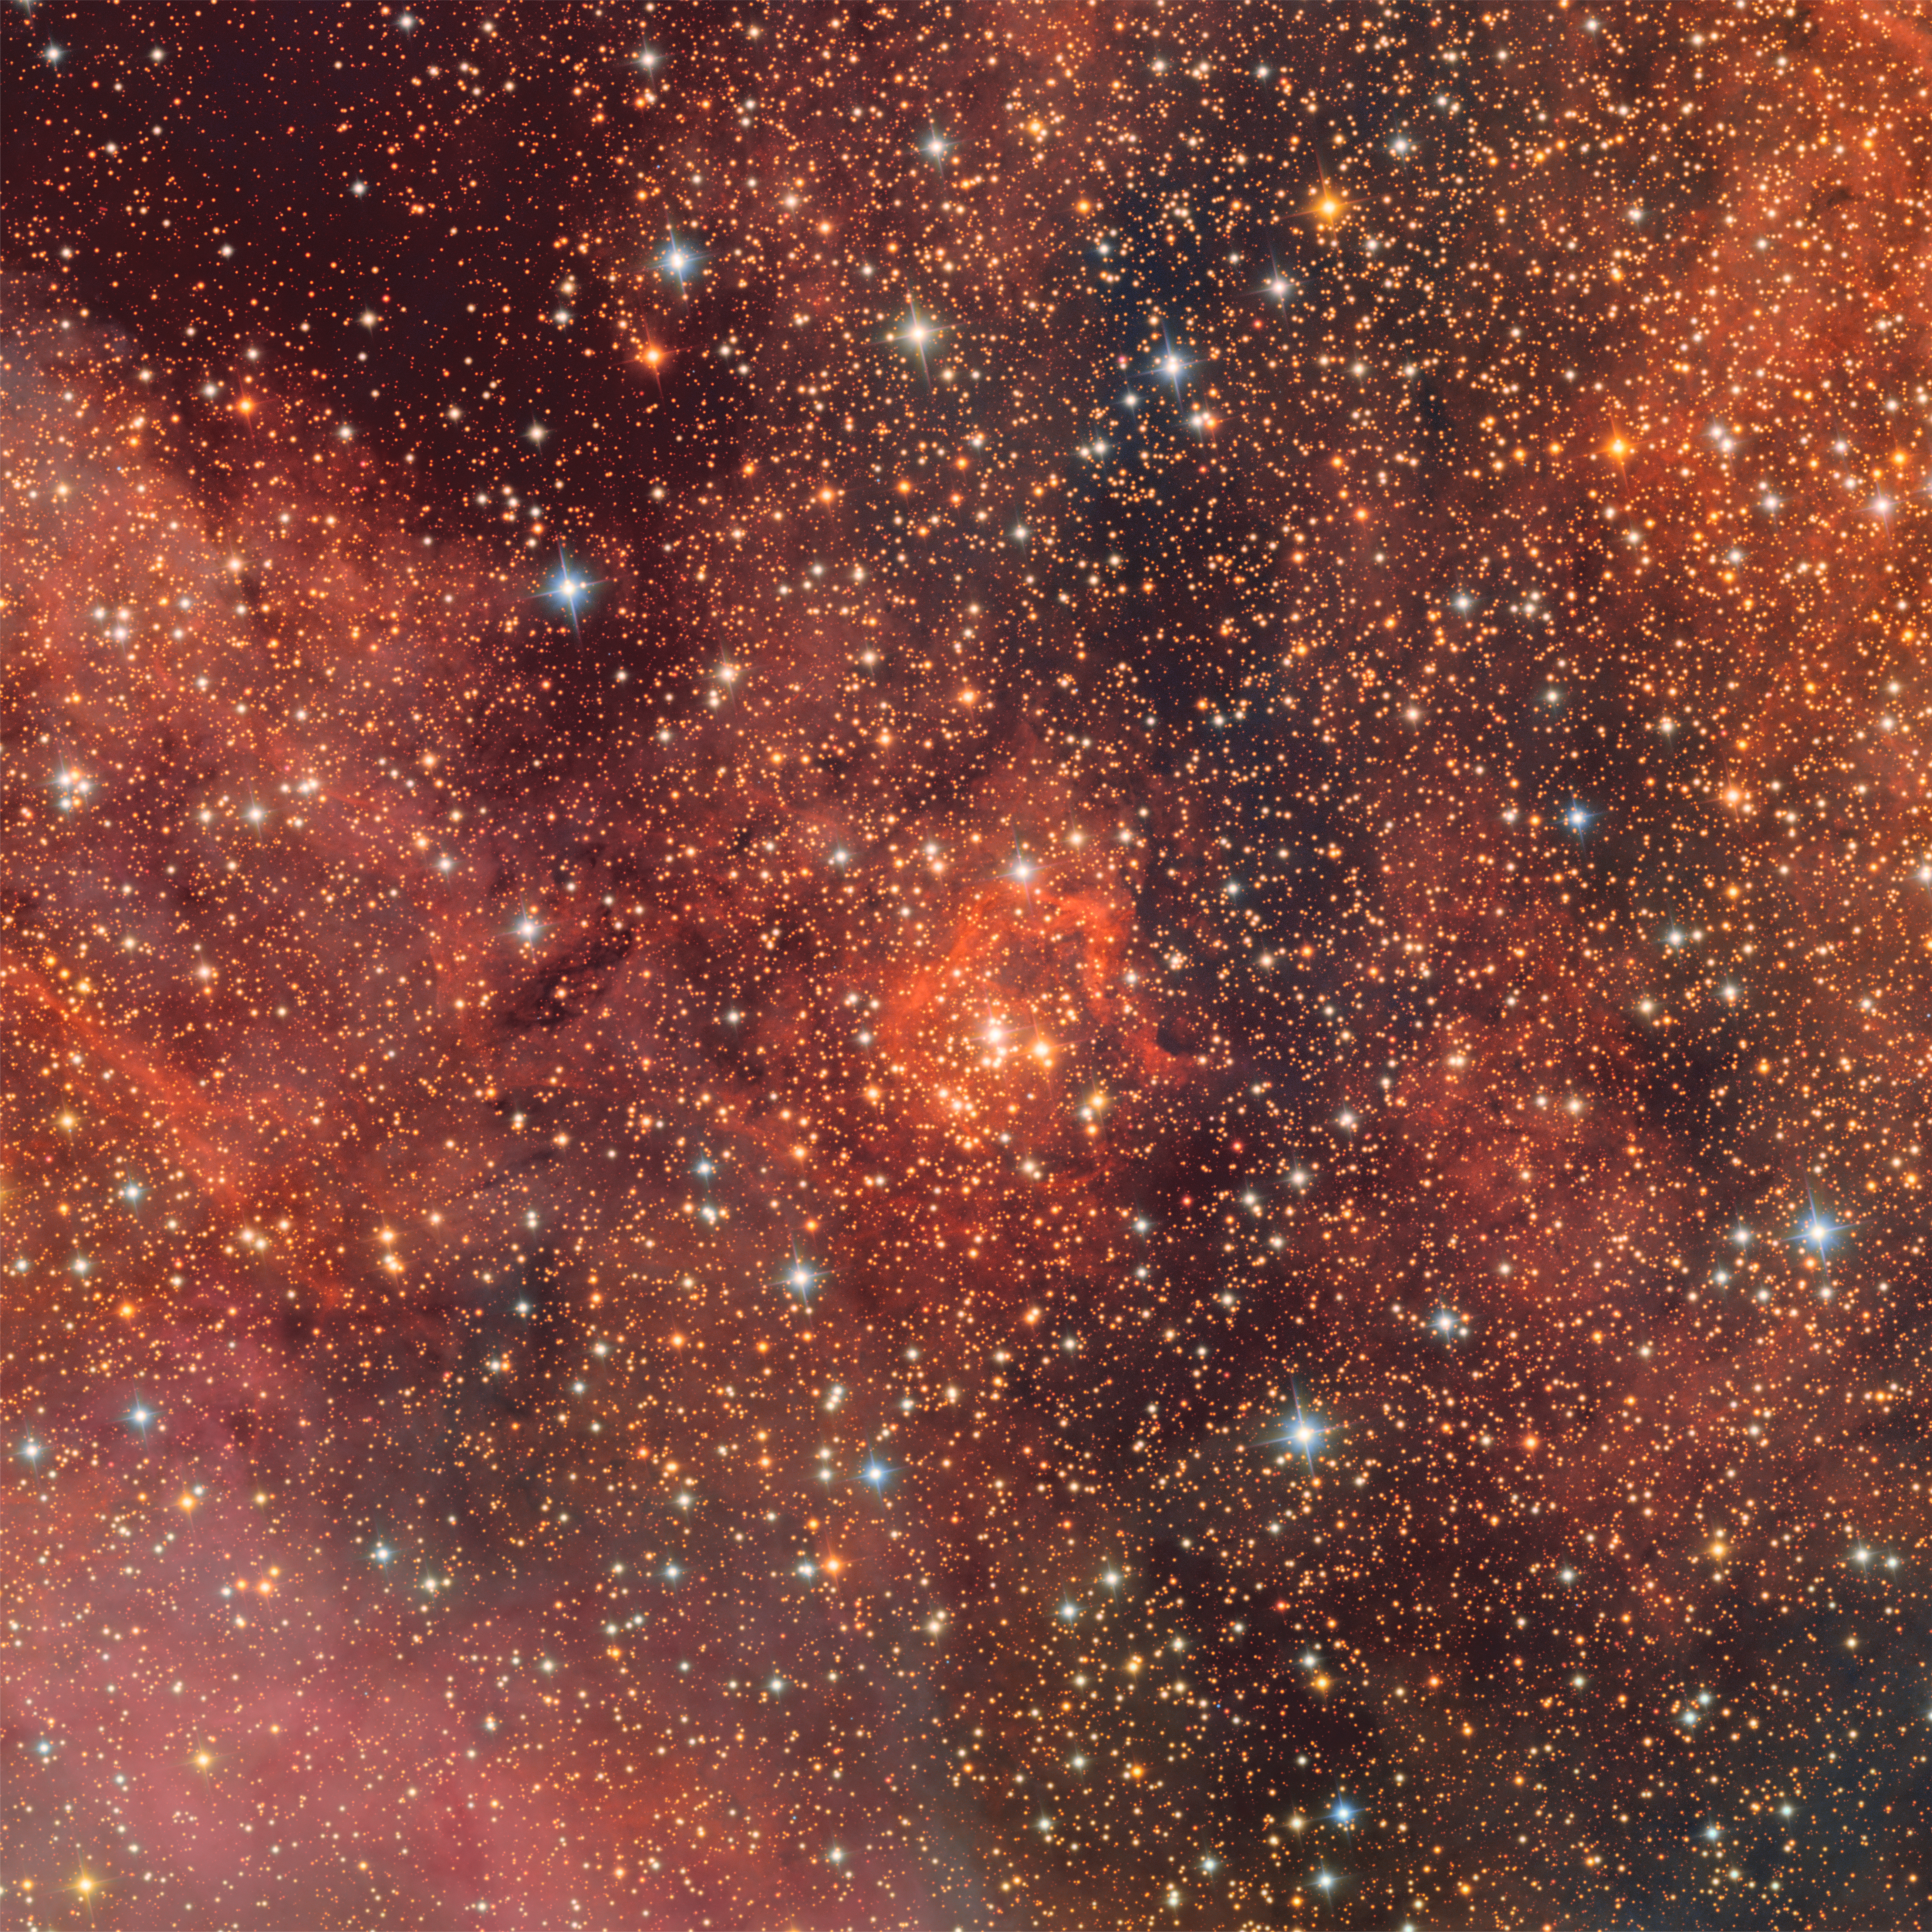

Trifid and Lagoon Nebulae Excerpt: Bochum 14

The open star cluster Bochum 14 as imaged by NSF–DOE Vera C. Rubin Observatory.

Credit: RubinObs/NOIRLab/SLAC/NSF/DOE/AURA